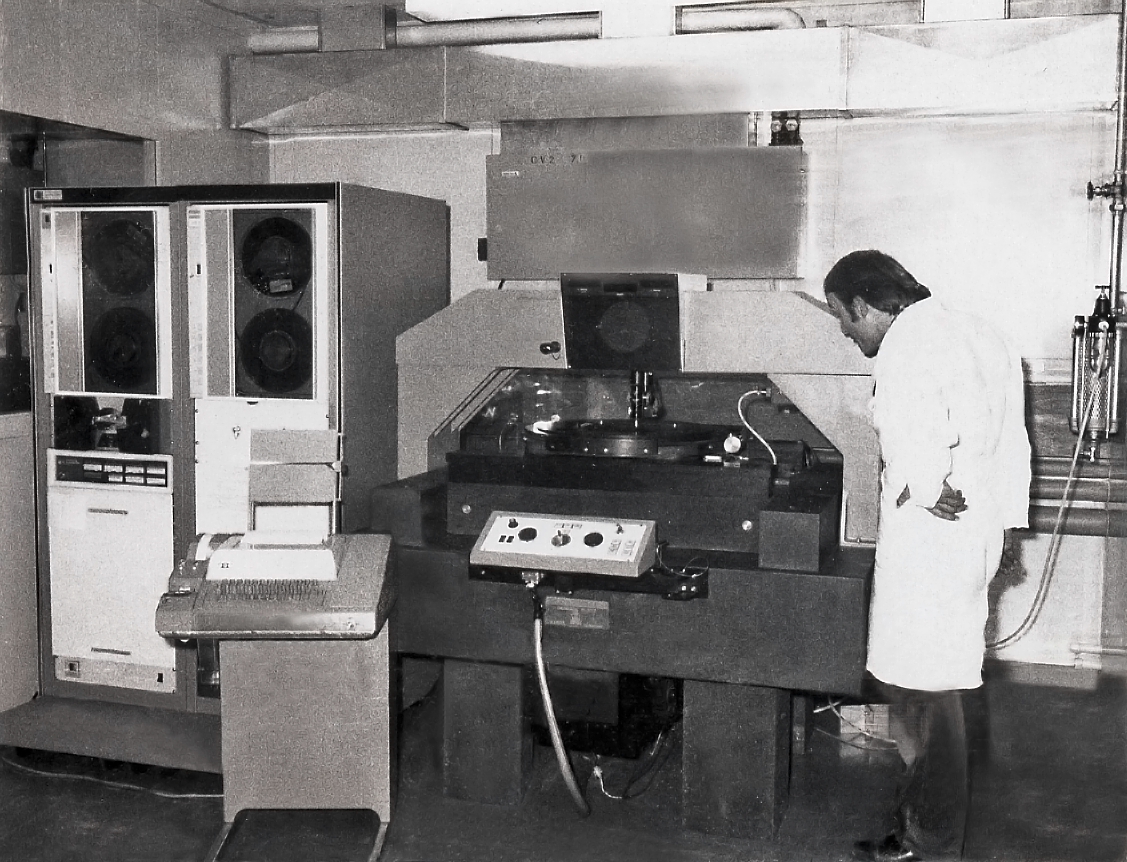

Photographic plate scanner

An early photographic plate scanner, Atlas Laboratory, CERN 1970s.

Credit: ESO